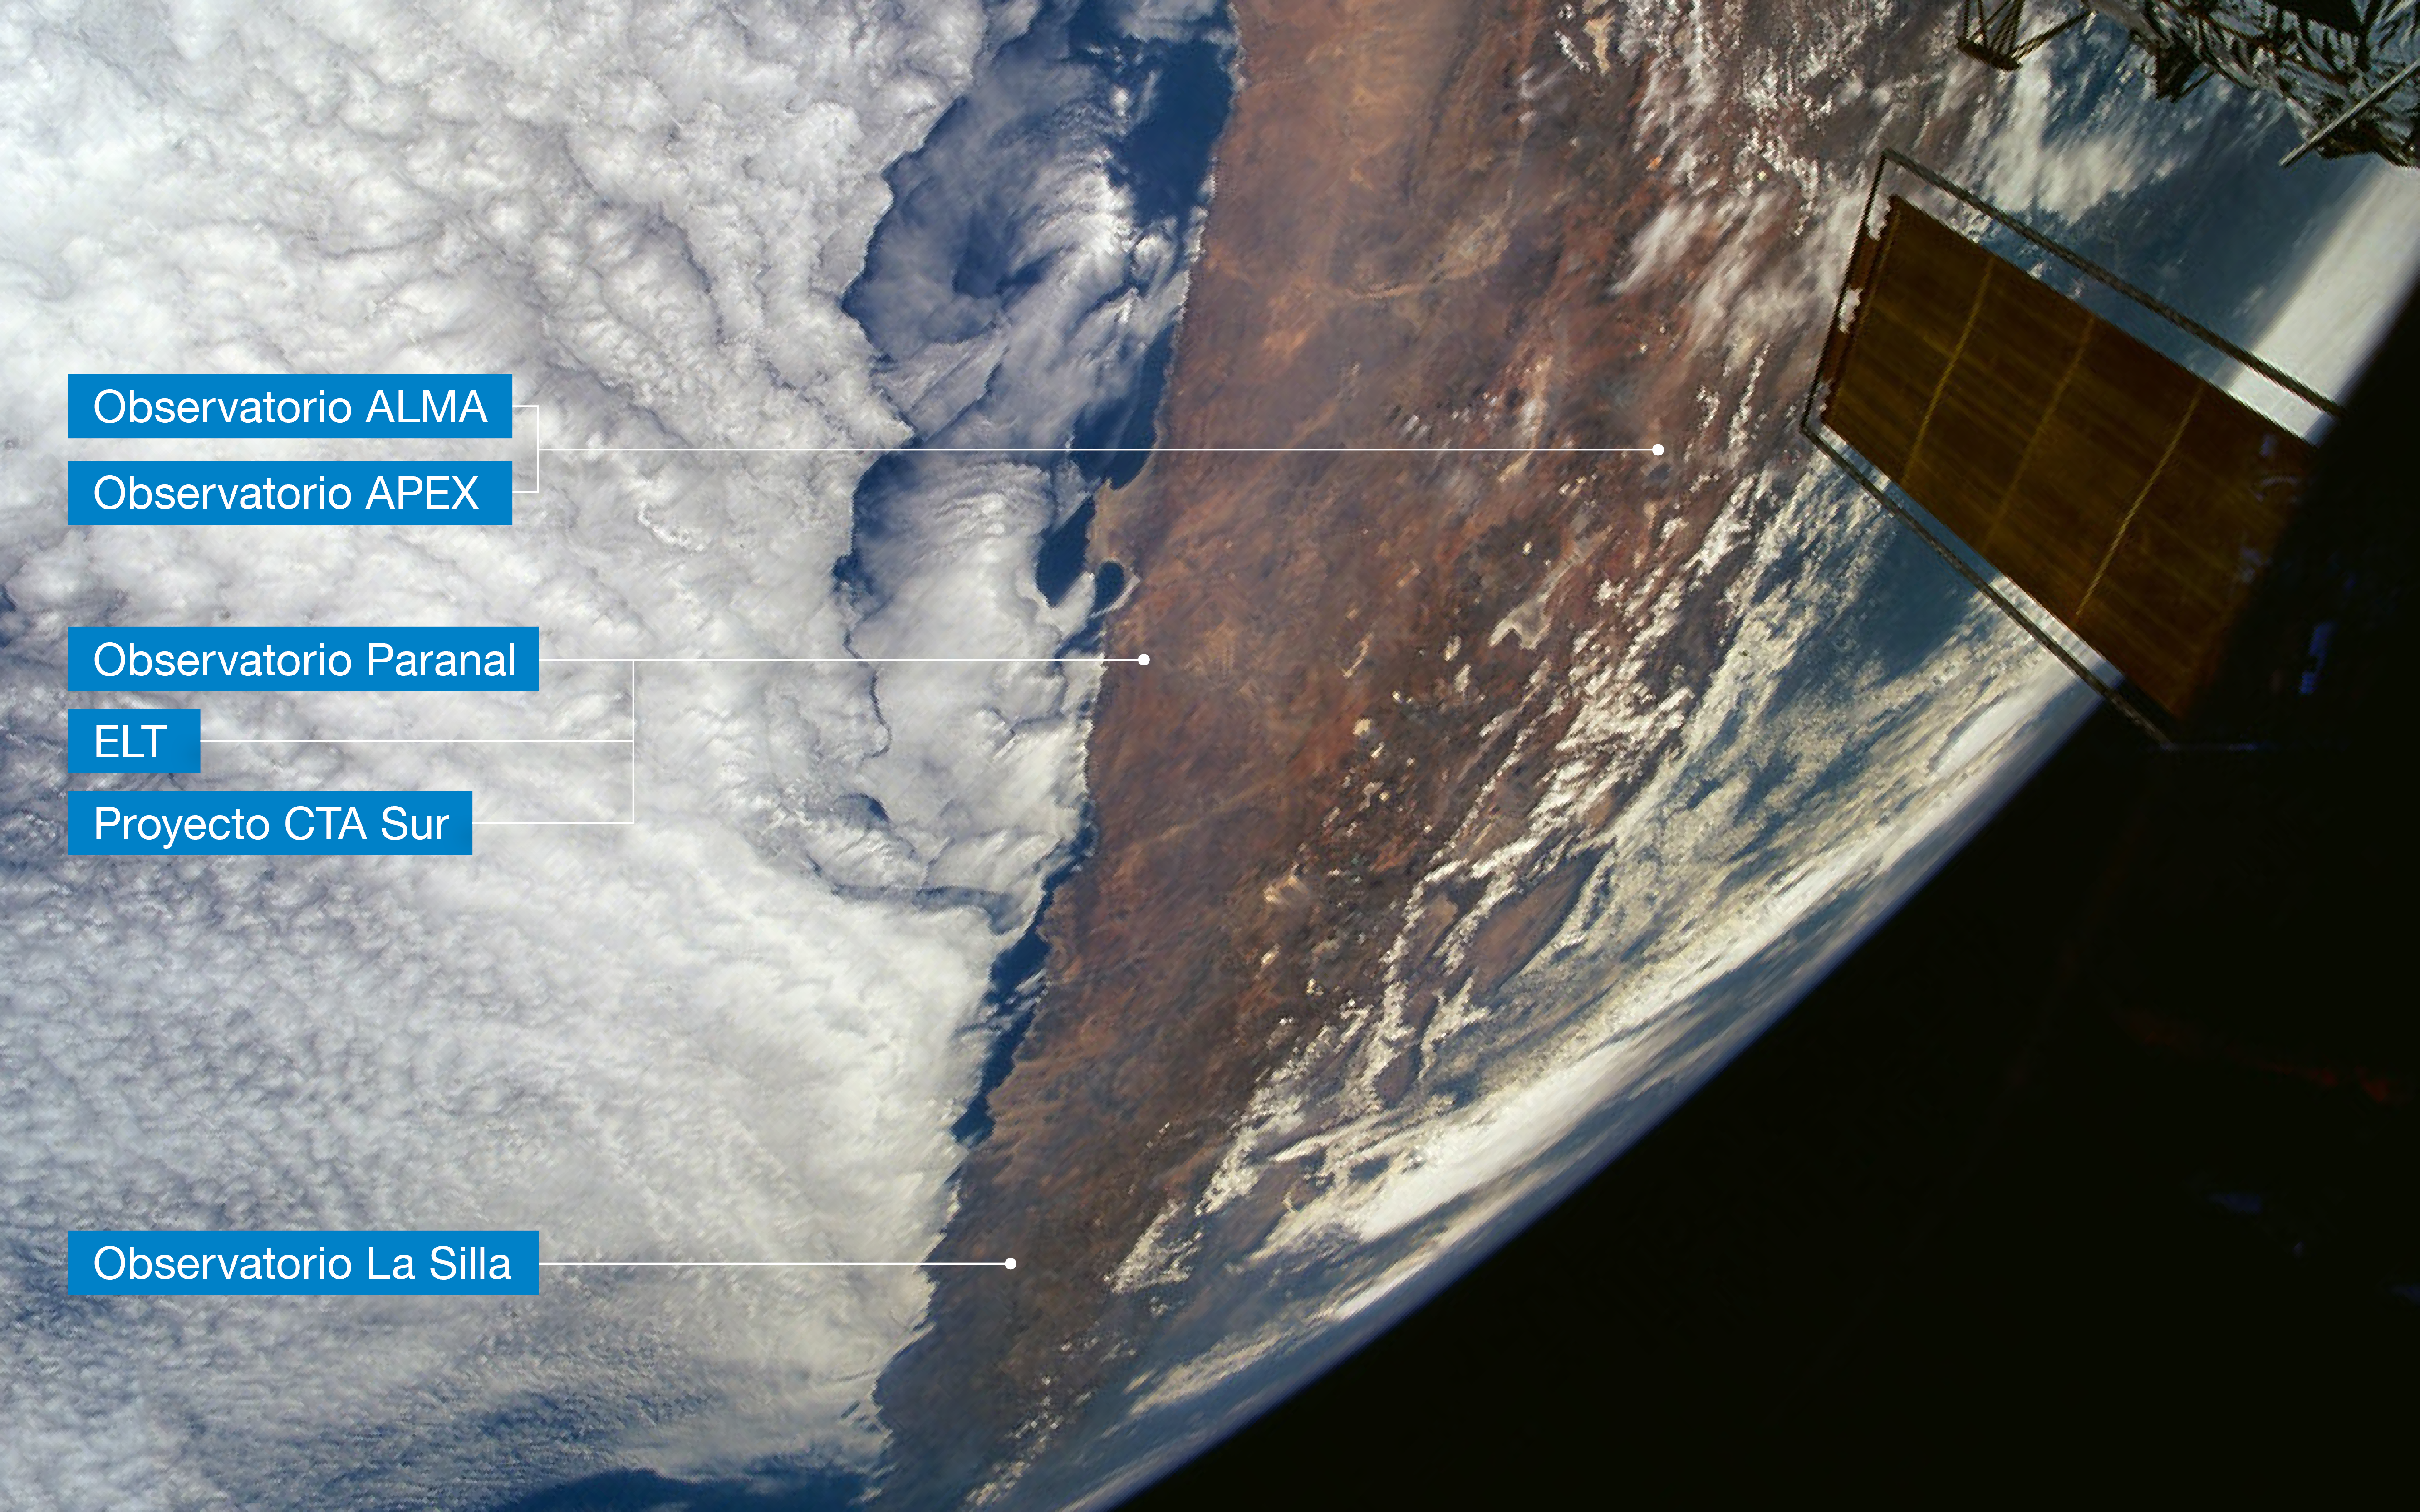

Location of ESO’s observatories in Chile (Spanish annotations)

This view of Northern Chile, as seen from the NASA Space Shuttle during a servicing mission to the Hubble Space Telescope (partly visible to the right), shows the Atacama Desert, where ESO’s observatories are located. Northernmost is the Atacama Large Millimeter/submillimeter Array (ALMA) and the Atacama Pathfinder Experiment (APEX), two international observatories in which ESO is a partner. ESO’s Paranal Observatory, home to ESO’s Very Large Telescope and where the future ESO Extremely Large Telescope (ELT) and the South site of the Cherenkov Telescope Array (CTA) will be located, are a few hundred km southwest of ALMA and APEX. The La Silla Observatory, ESO’s first observatory, is further south still. A few clouds are seen in this extremely dry area, due to the influence of the cold Humboldt Stream along the Chilean Pacific coast (left) and the high Andes mountains (right) that act as a barrier. Background photo courtesy ESA astronaut Claude Nicollier.

Credit: Modified from original by Claude Nicollier